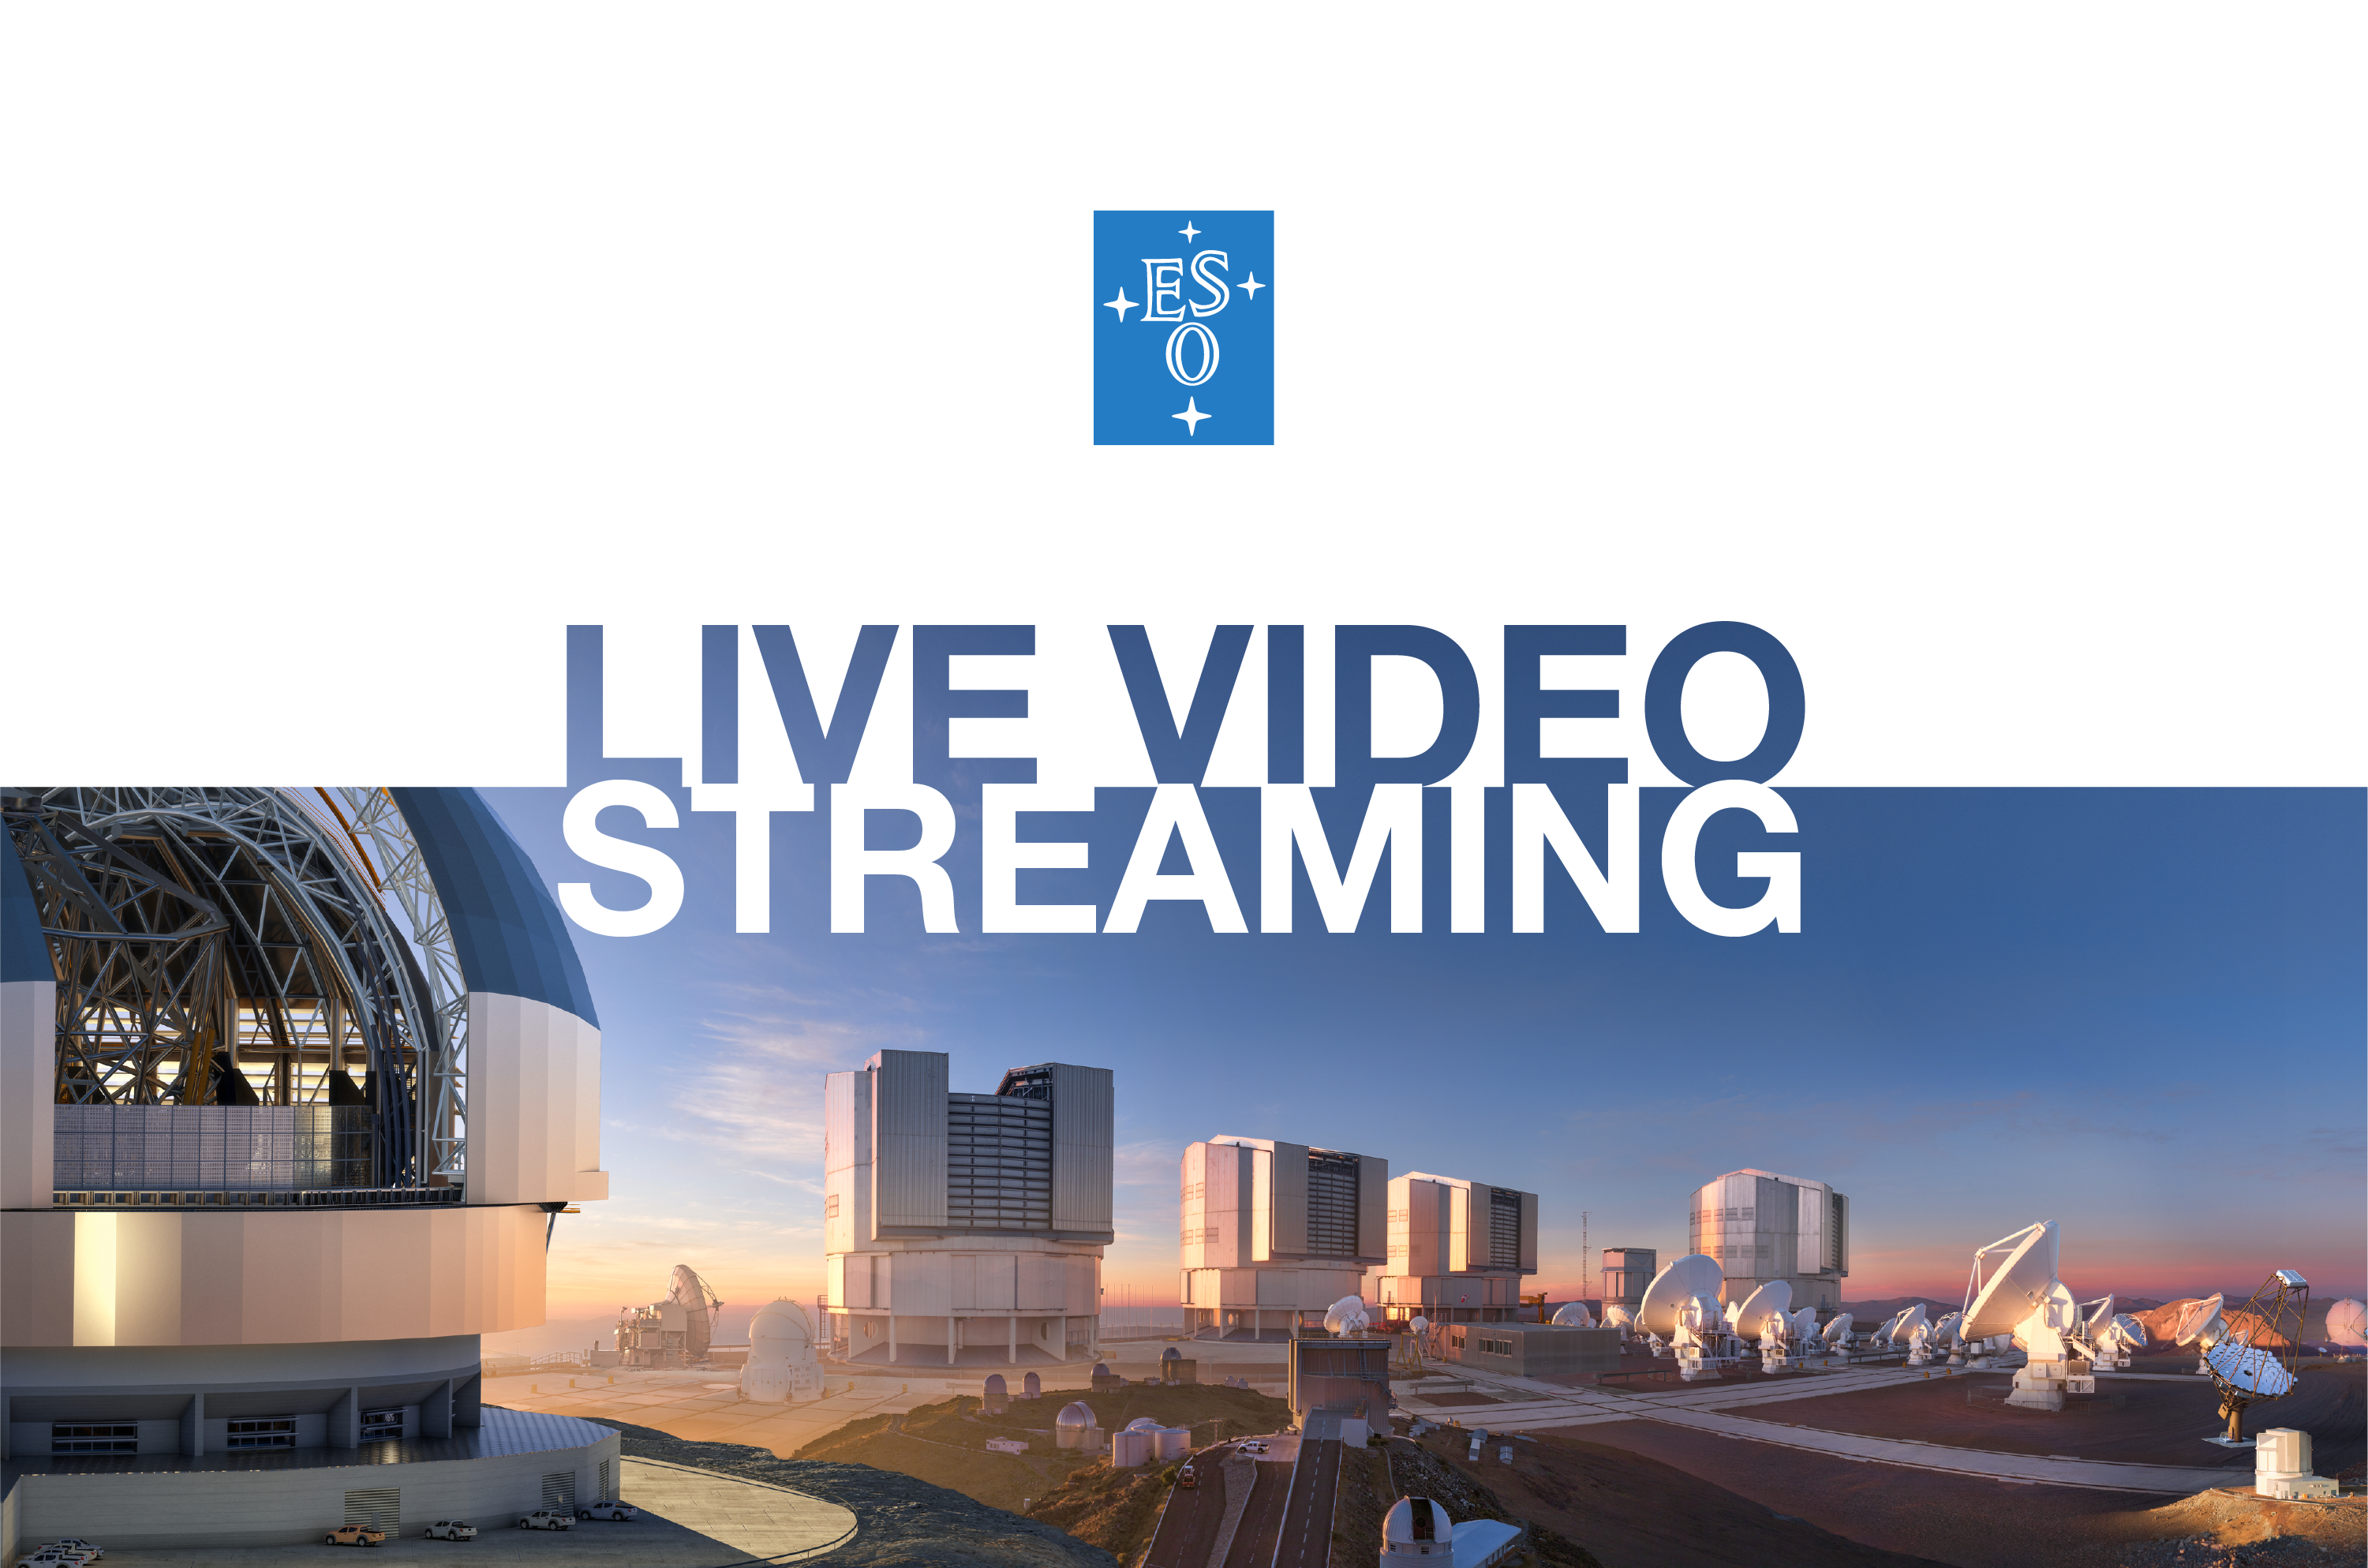

ESO Live Video Streaming

ESO sometimes offers live video streaming from press conferences or important events for the organisation. This image contains a collage of ESO’s telescopes at various sites in Chile.

Credit: ESO